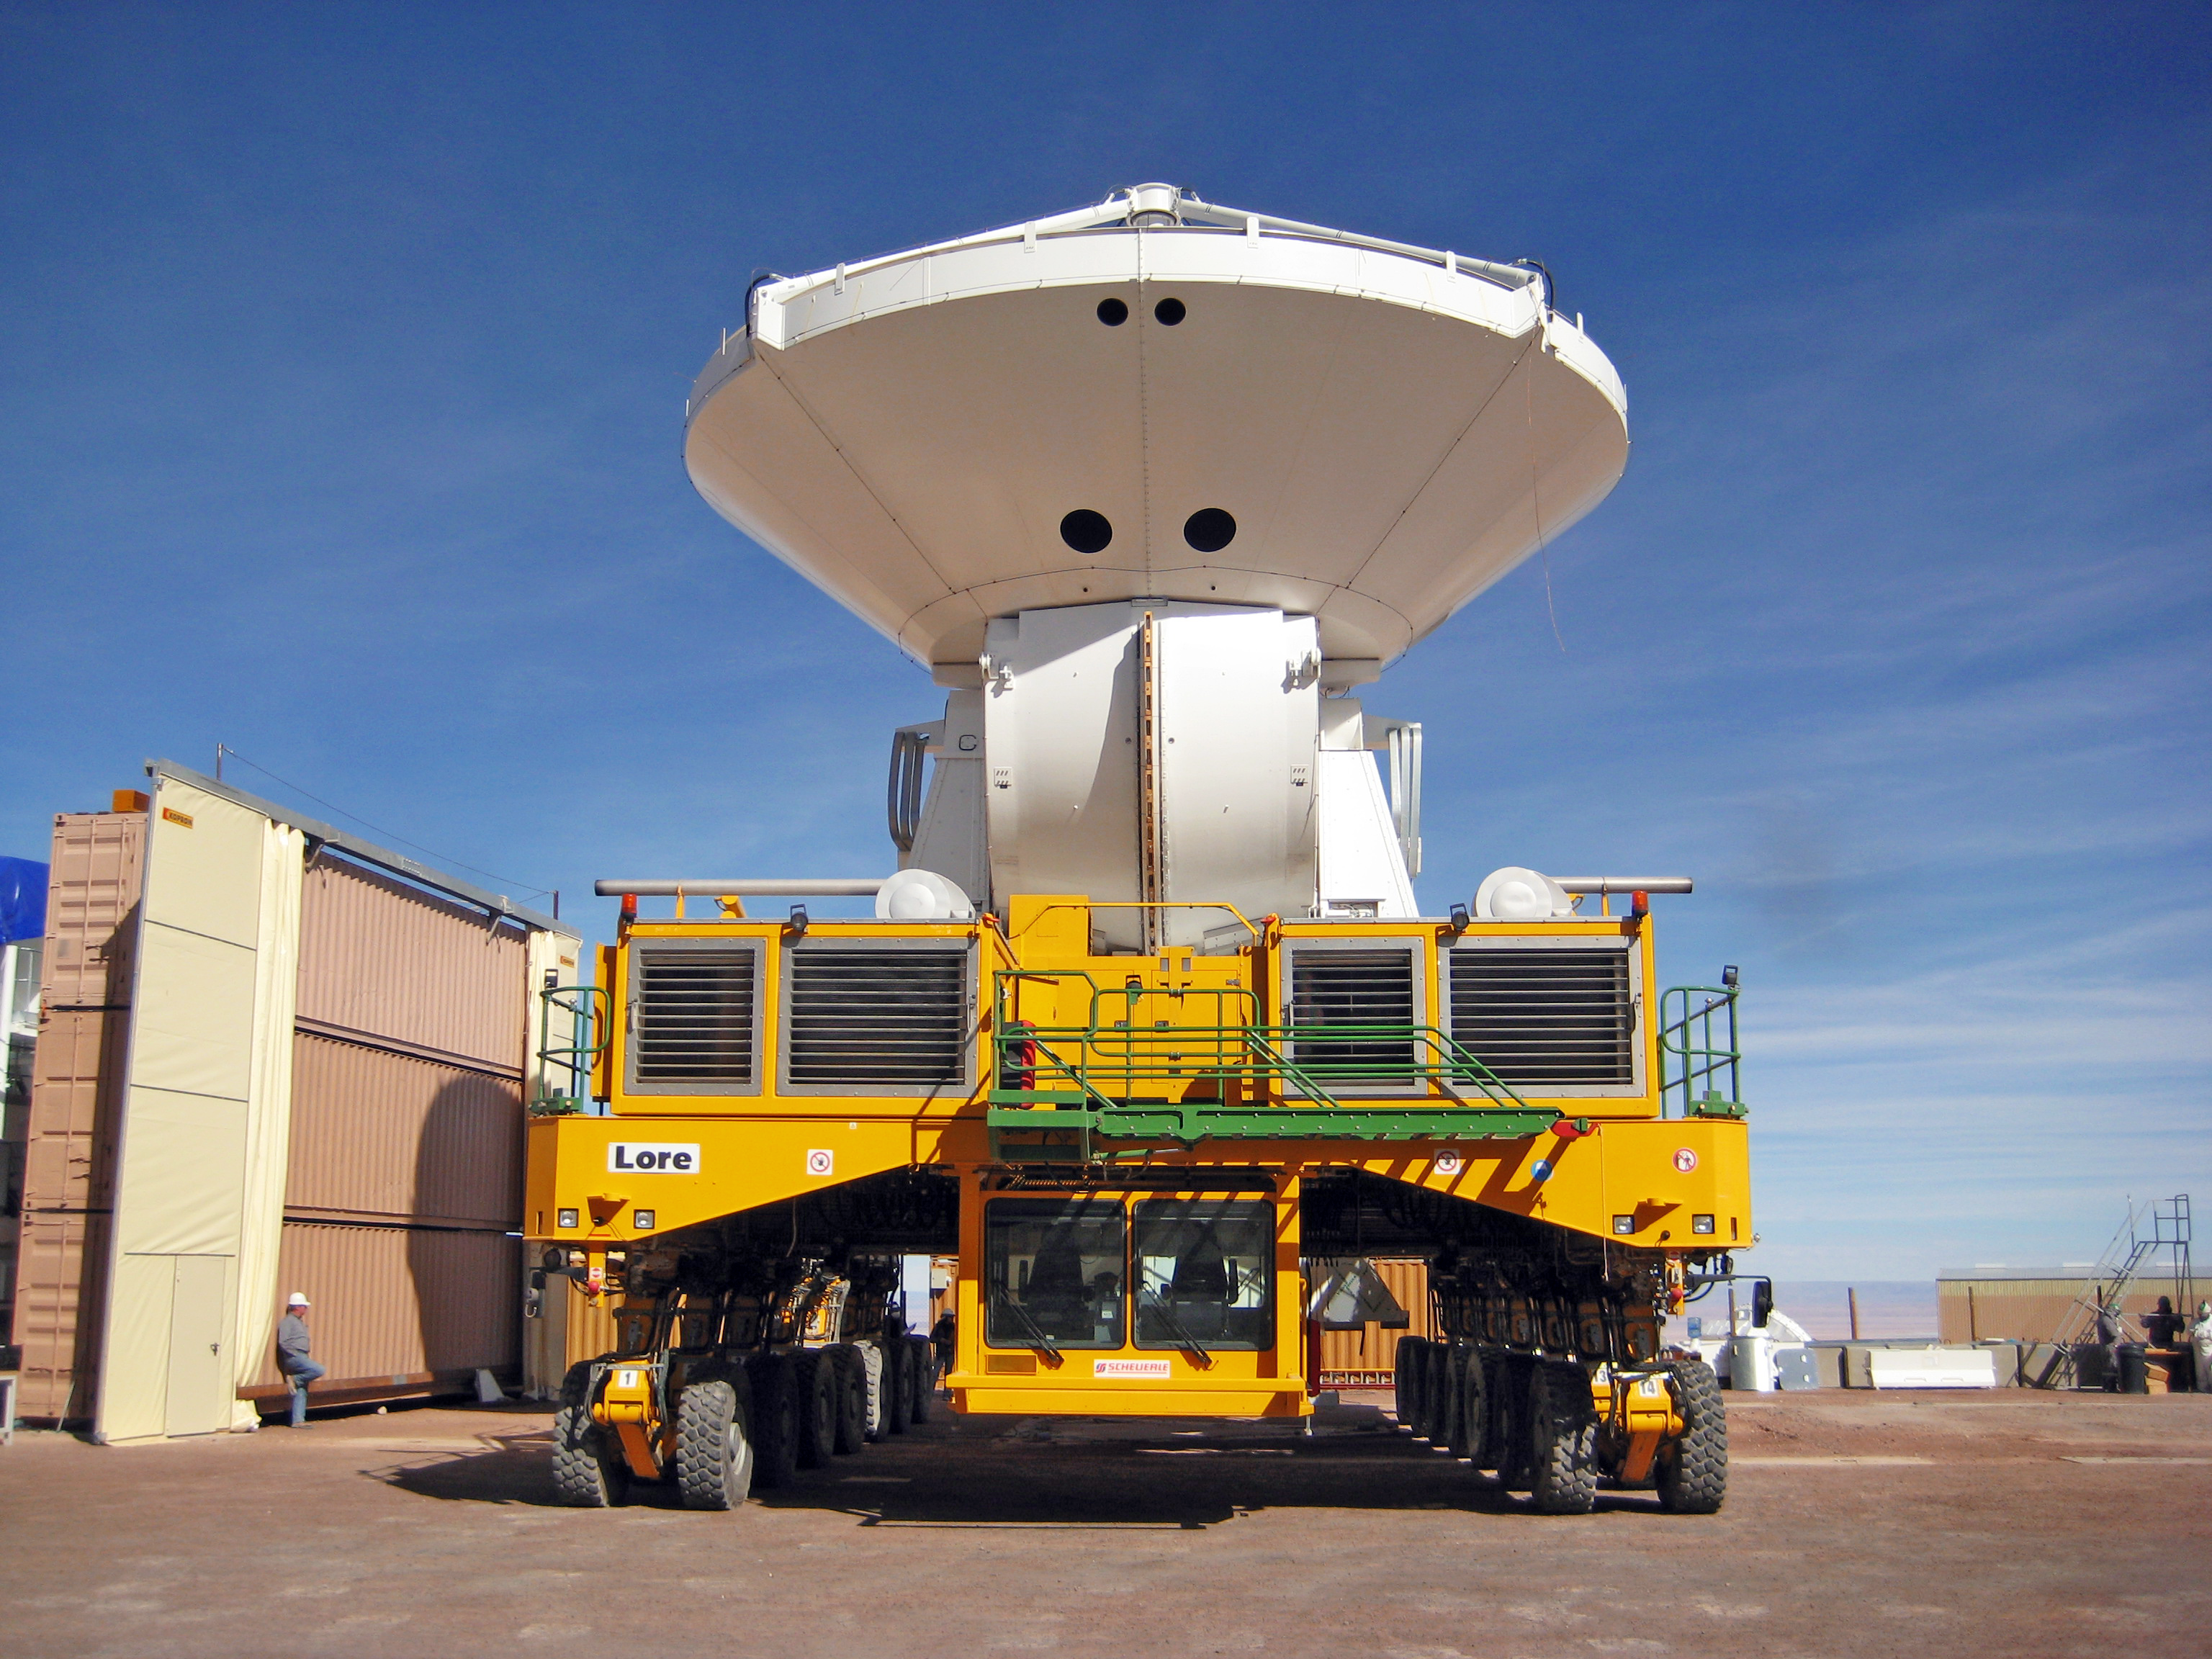

A European ALMA antenna takes a ride on a transporter

A European antenna for the Atacama Large Millimeter/submillimeter Array (ALMA) is being moved by the transporter Lore from the assembly facility to the new outdoor foundations at the 2900-metre-altitude Operations Support Facility (OSF) in the Chilean Andes. The ALMA transporters are two unique vehicles, specifically designed to carry antennas which weigh more than 100 tonnes each, at altitudes up to the 5000 metres of the ALMA Array Operations Site (AOS). ALMA, an international astronomy facility, is a partnership of Europe, North America and East Asia in cooperation with the Republic of Chile.

Credit: ALMA (ESO/NAOJ/NRAO)